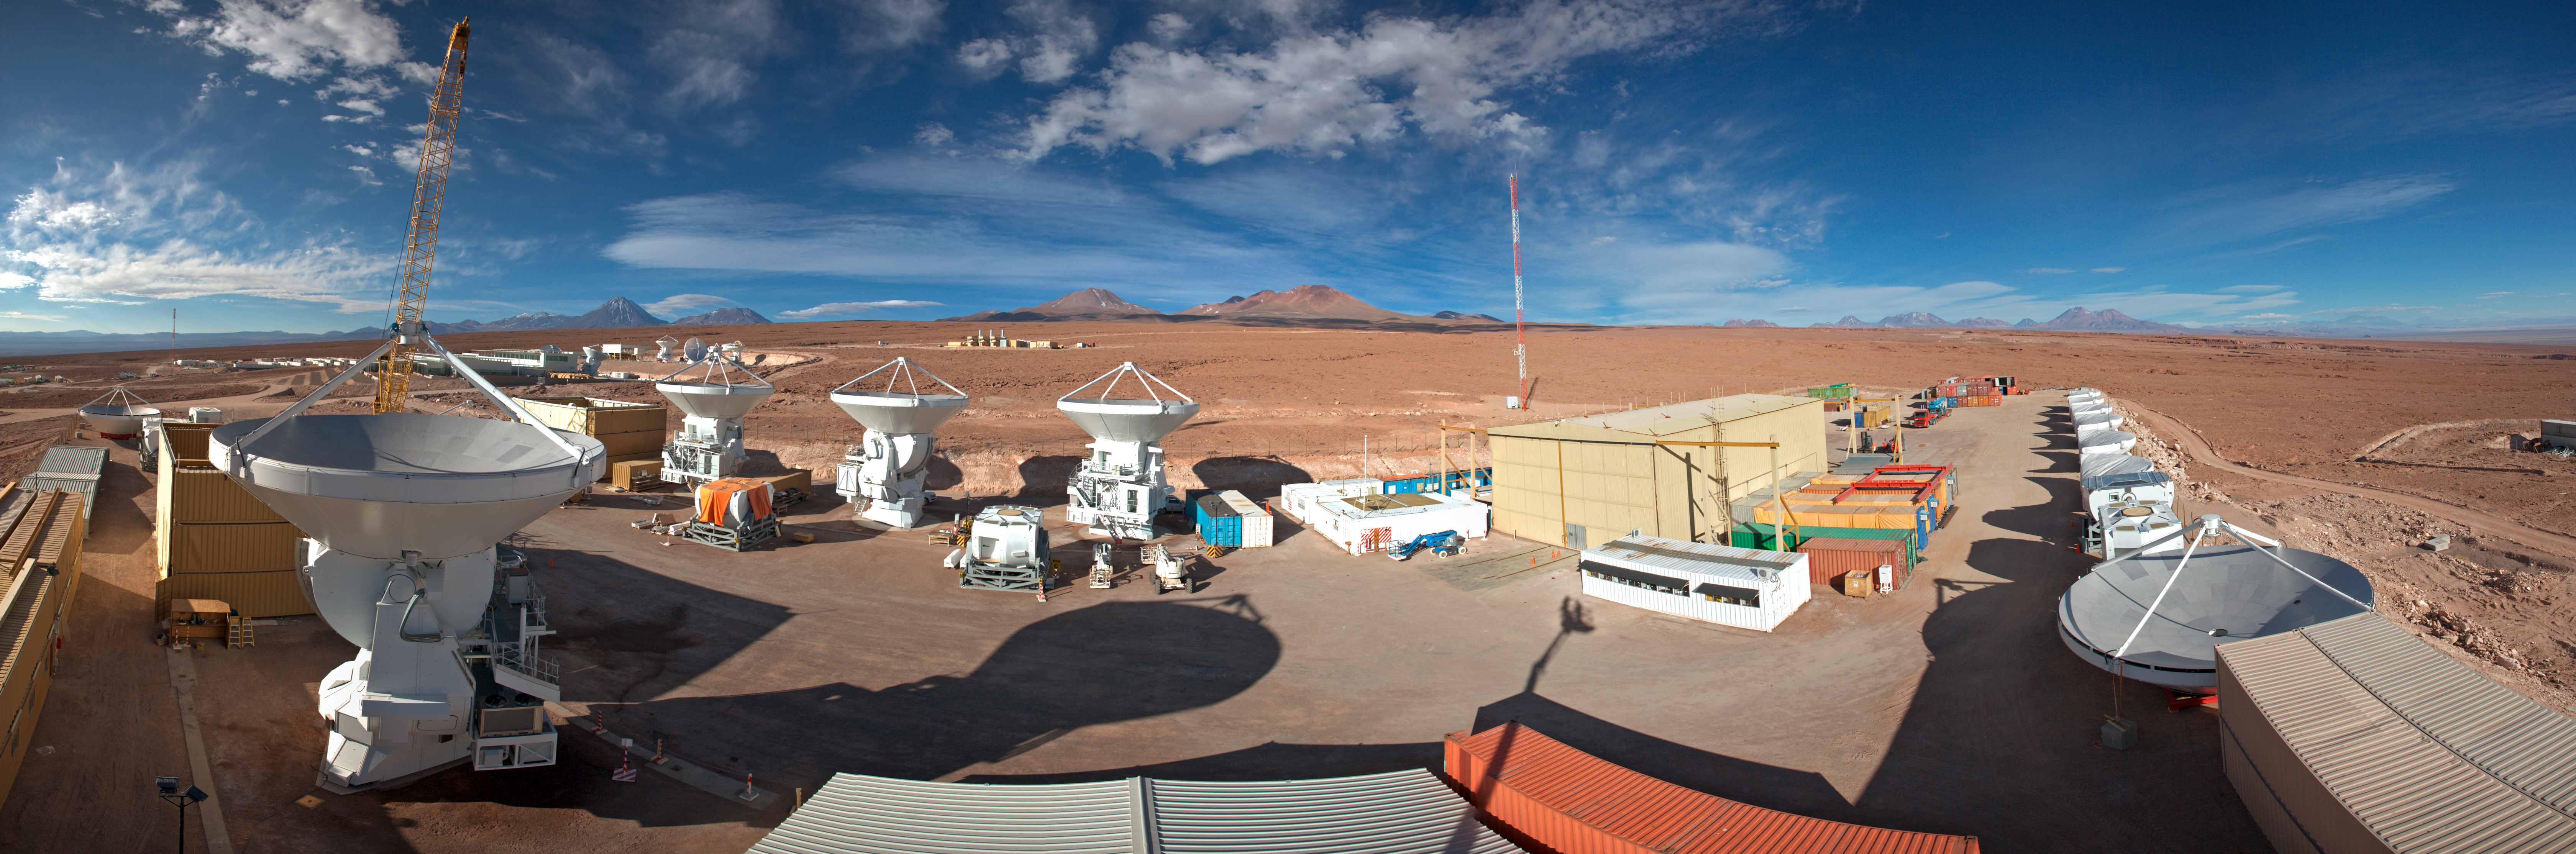

AEM Consortium’s facility

This is a 360 degree panorama view of the AEM Consortium’s facility where the European antennas for the Atacama Large Millimeter/submillimeter Array (ALMA) are assembled and tested. Some of the 25 European antennas can be seen, with each antenna having a dish 12 metres in diameter, and a weight of about 95 tonnes.

In the background is the ALMA Operations Support Facility (OSF) site where the antennae are integrated into the rest of the observatory's systems.

Credit: ESO